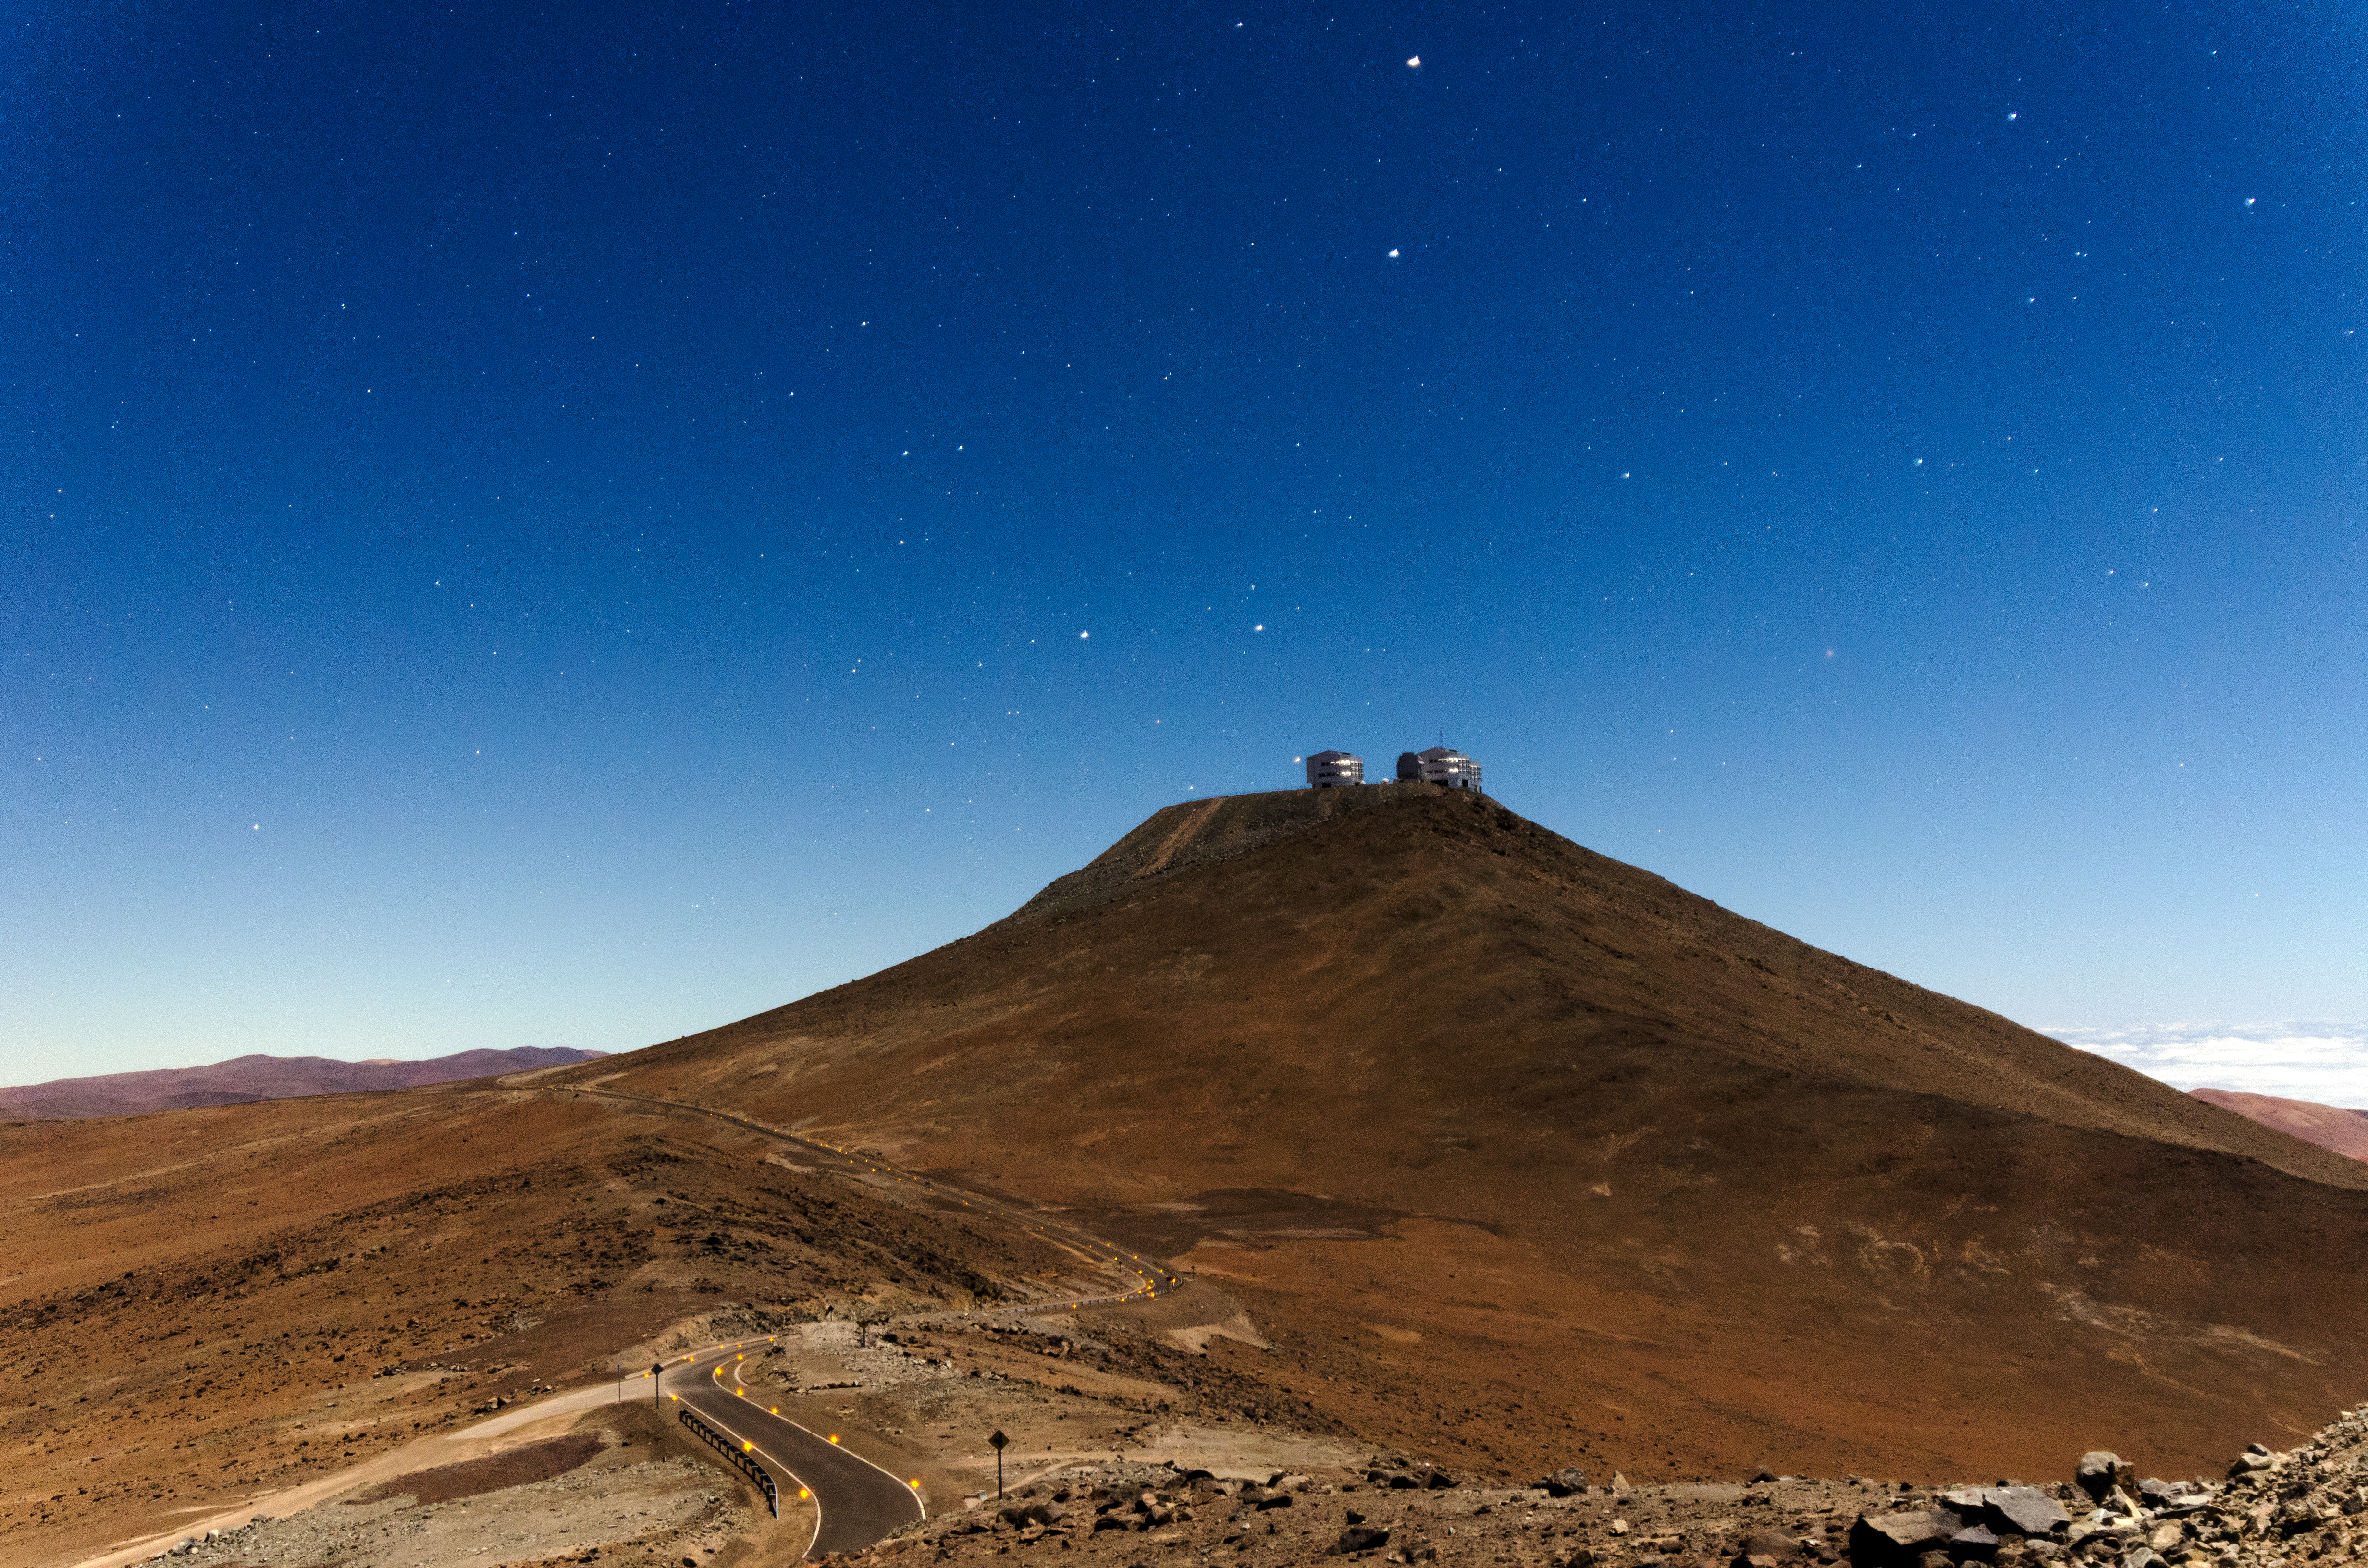

A year of photos — day 34: the summit

This picture taken by Dave Jones, shows the top of the Cerro Paranal, which hosts the Very Large Telescopes. Two of its Unit Telescopes can be seen on top and the road, leading from the Residencia hotel to the observatory, is visible as well.

Credit: D. Jones/ESO